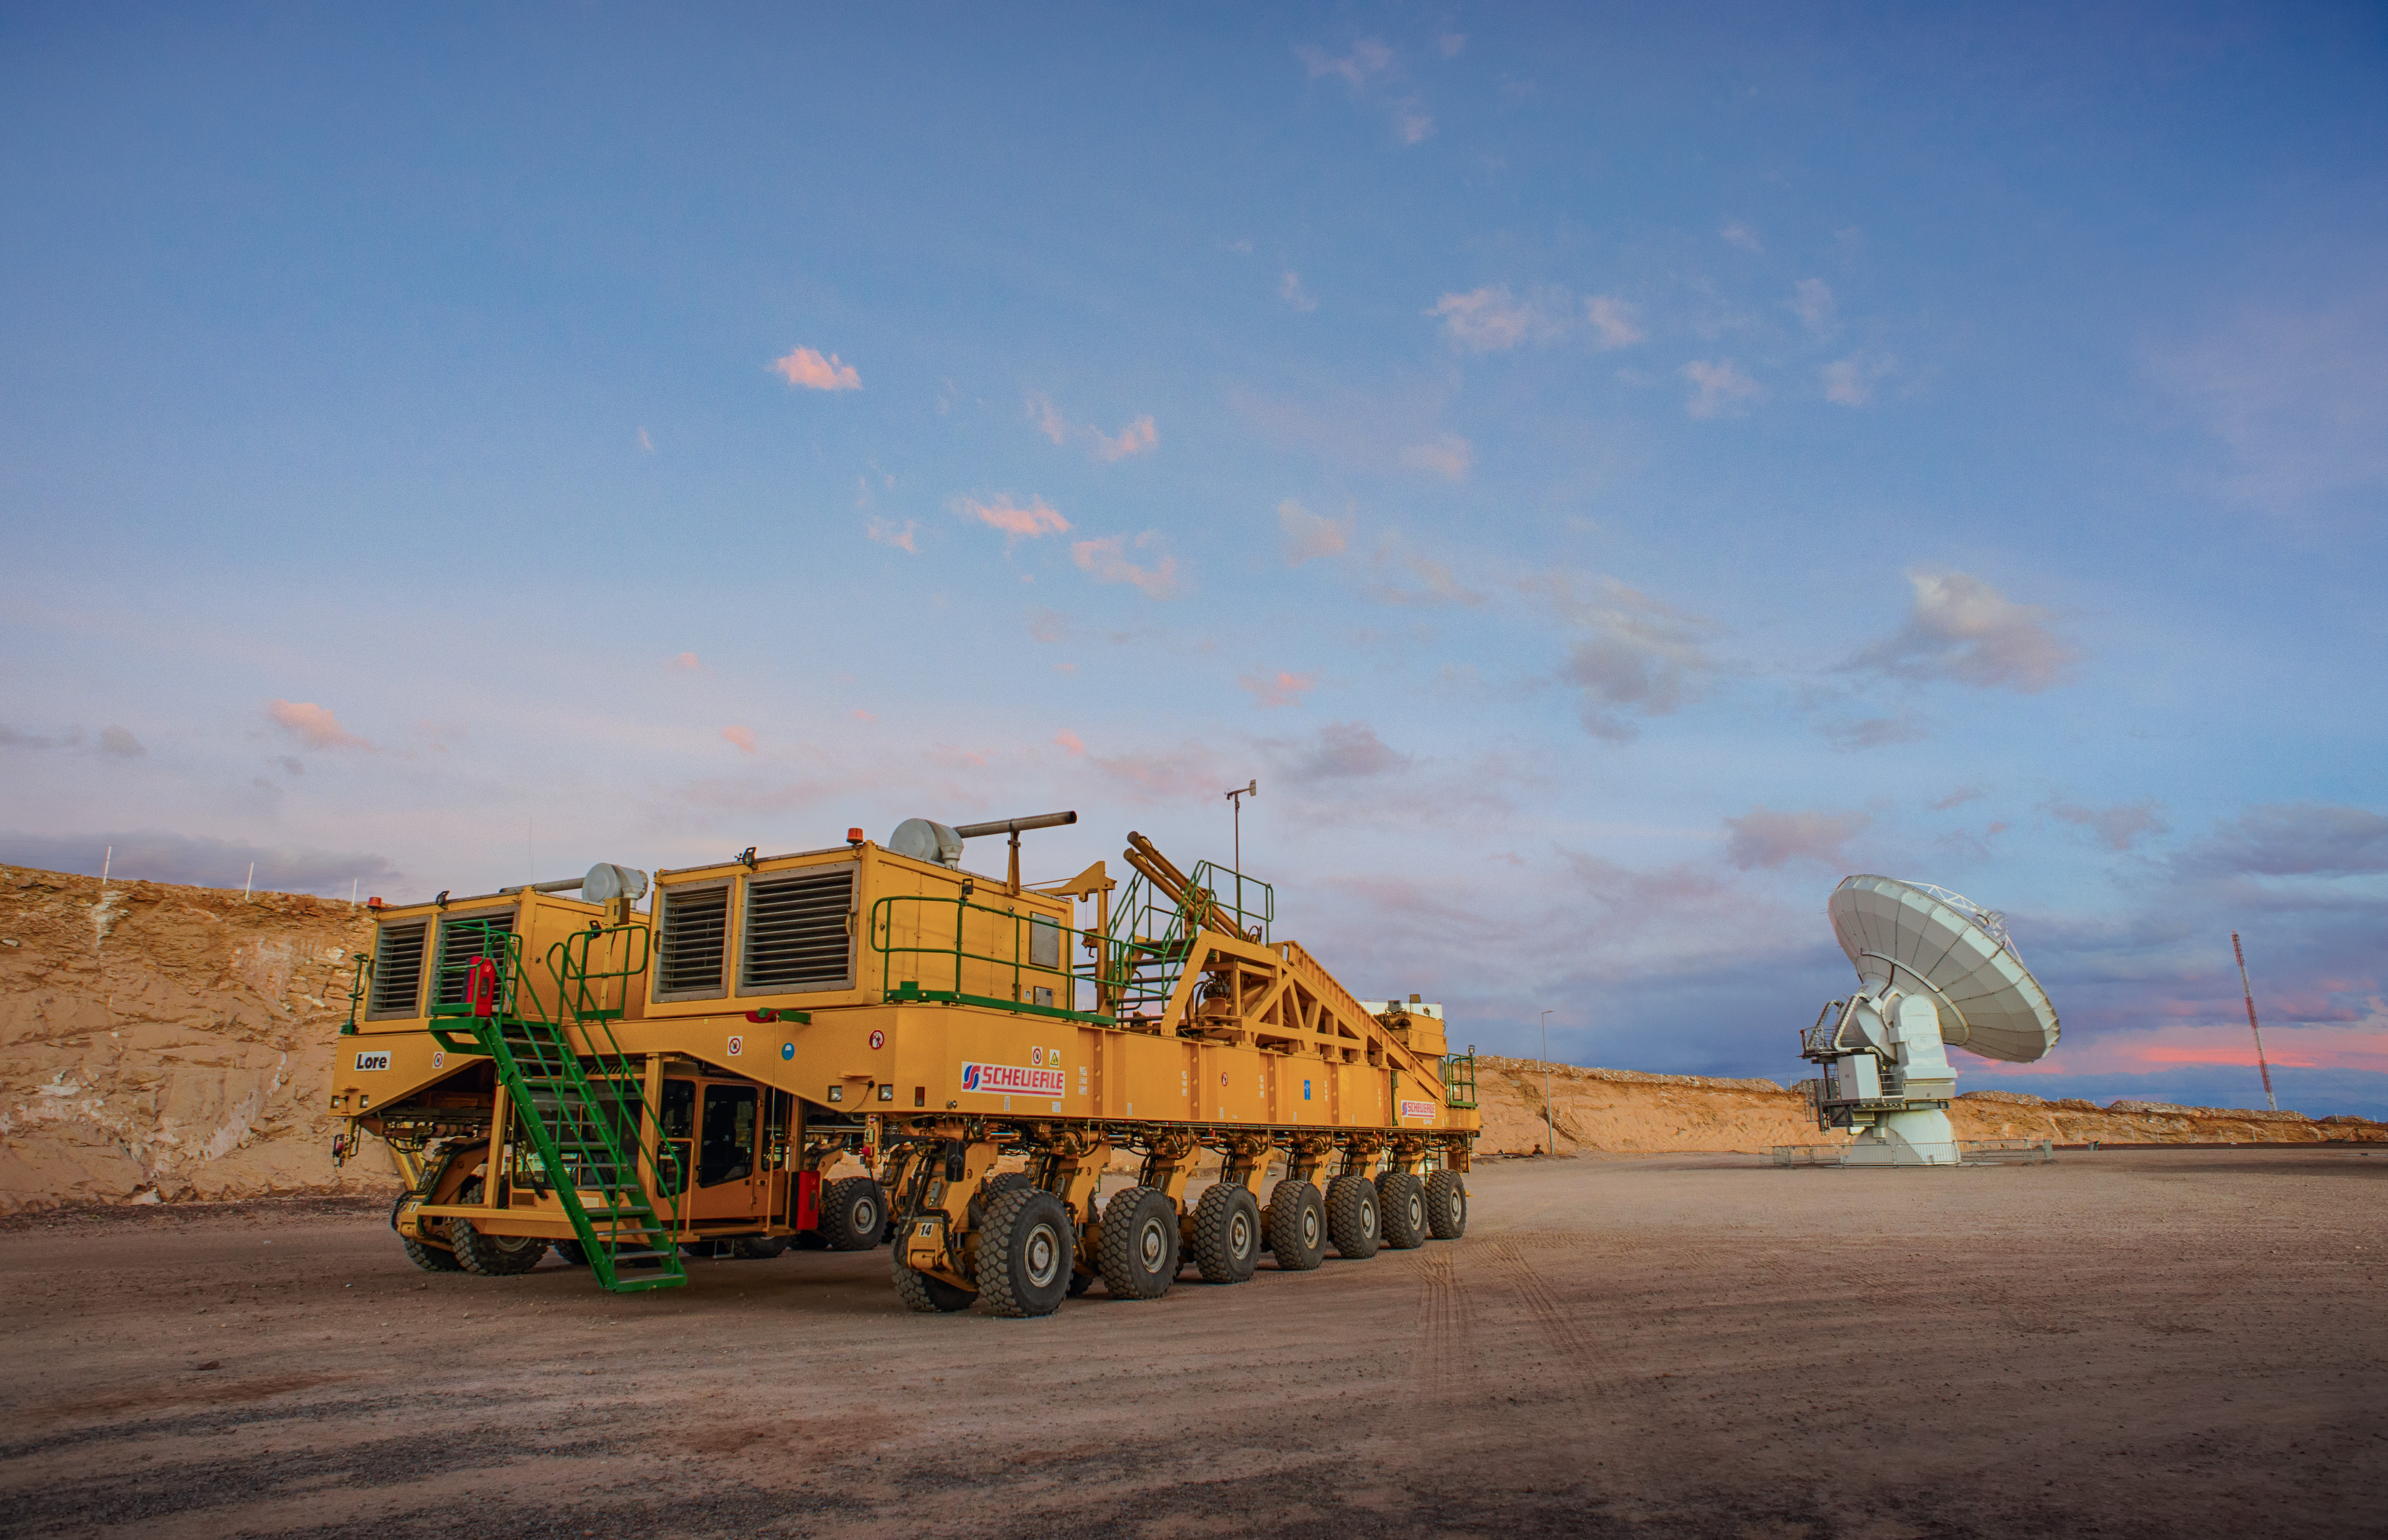

ALMA Transporter

ALMA — comprises 66 high-precision antennae, spread over distances of up to 16 kilometers. The ability to reposition the antennae is part of what makes ALMA such a powerful telescope. Each state-of-the-art component weighs in at over 100 tons, yet despite their bulk they require incredibly precise positioning. That is where the ALMA transporters, fondly named Otto and Lore, come in. These bright yellow behemoths are able to position the antennas to within a few millimeters, ensuring accurate placement on the antenna foundation pads.

Credit: ALMA (ESO/NAOJ/NRAO)